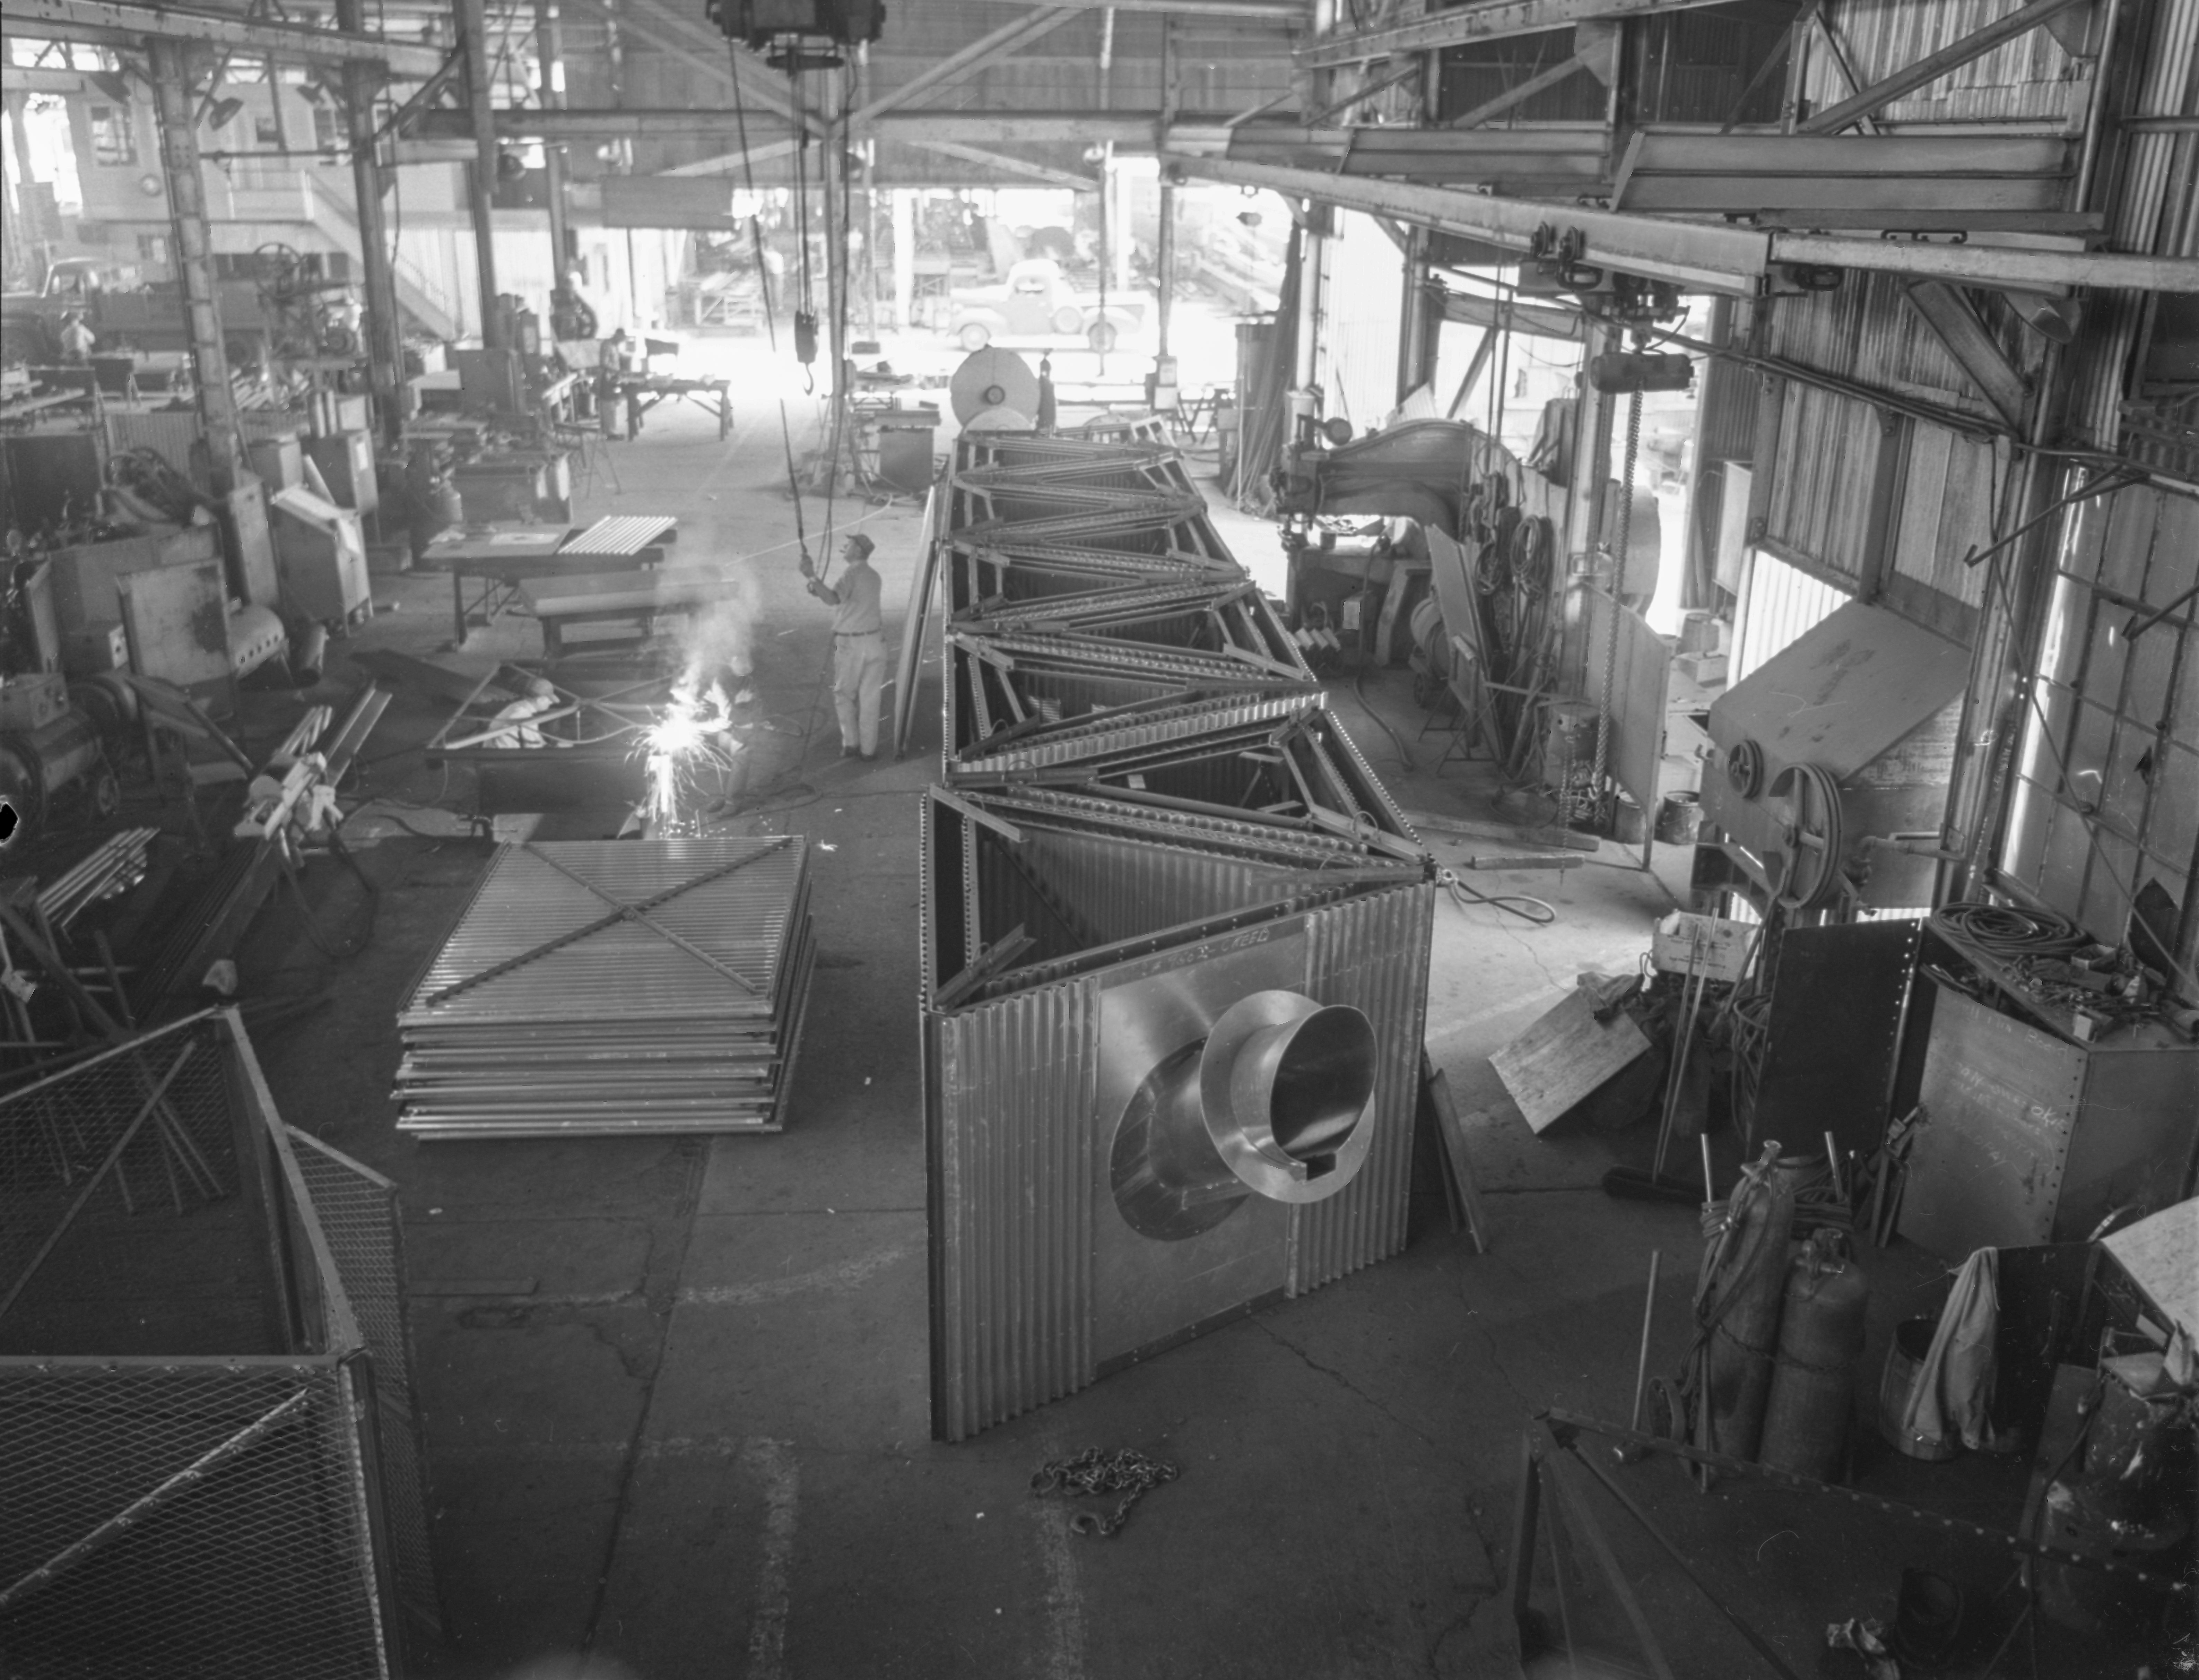

Tower Assembly, Allison Steel

This image is stored at NOIRLab Headquarters in Tucson, Arizona. For the original negative of this image, see KPNO Negatives envelope 214-219.

This image shows a tower assembly under construction at Allison steel.

This image is part of NSF NOIRLab’s historical archives.

Credit: KPNO/NOIRLab/NSF/AURA